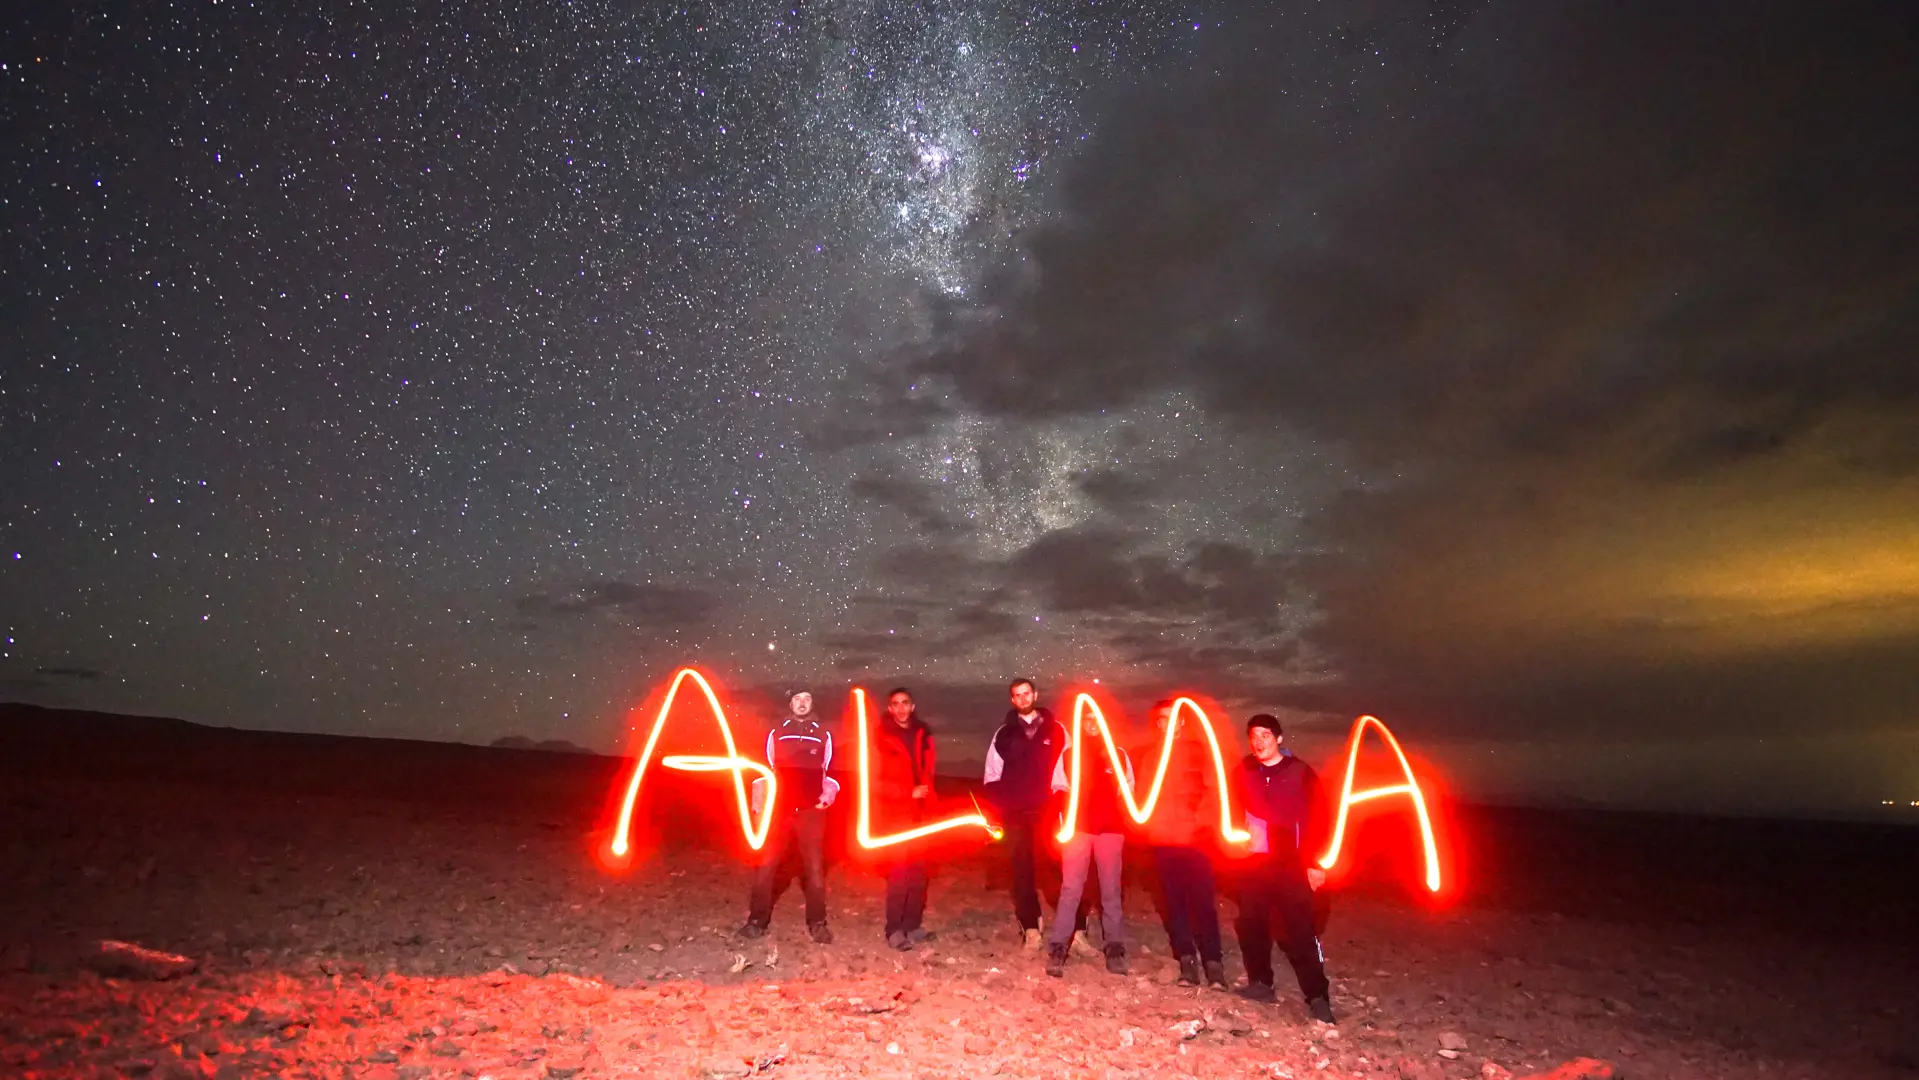

Playing with the light

Playing with the light, ALMA staff.

Credit: Pablo Carrillo ALMA-(ESO/NAOJ/NRAO)